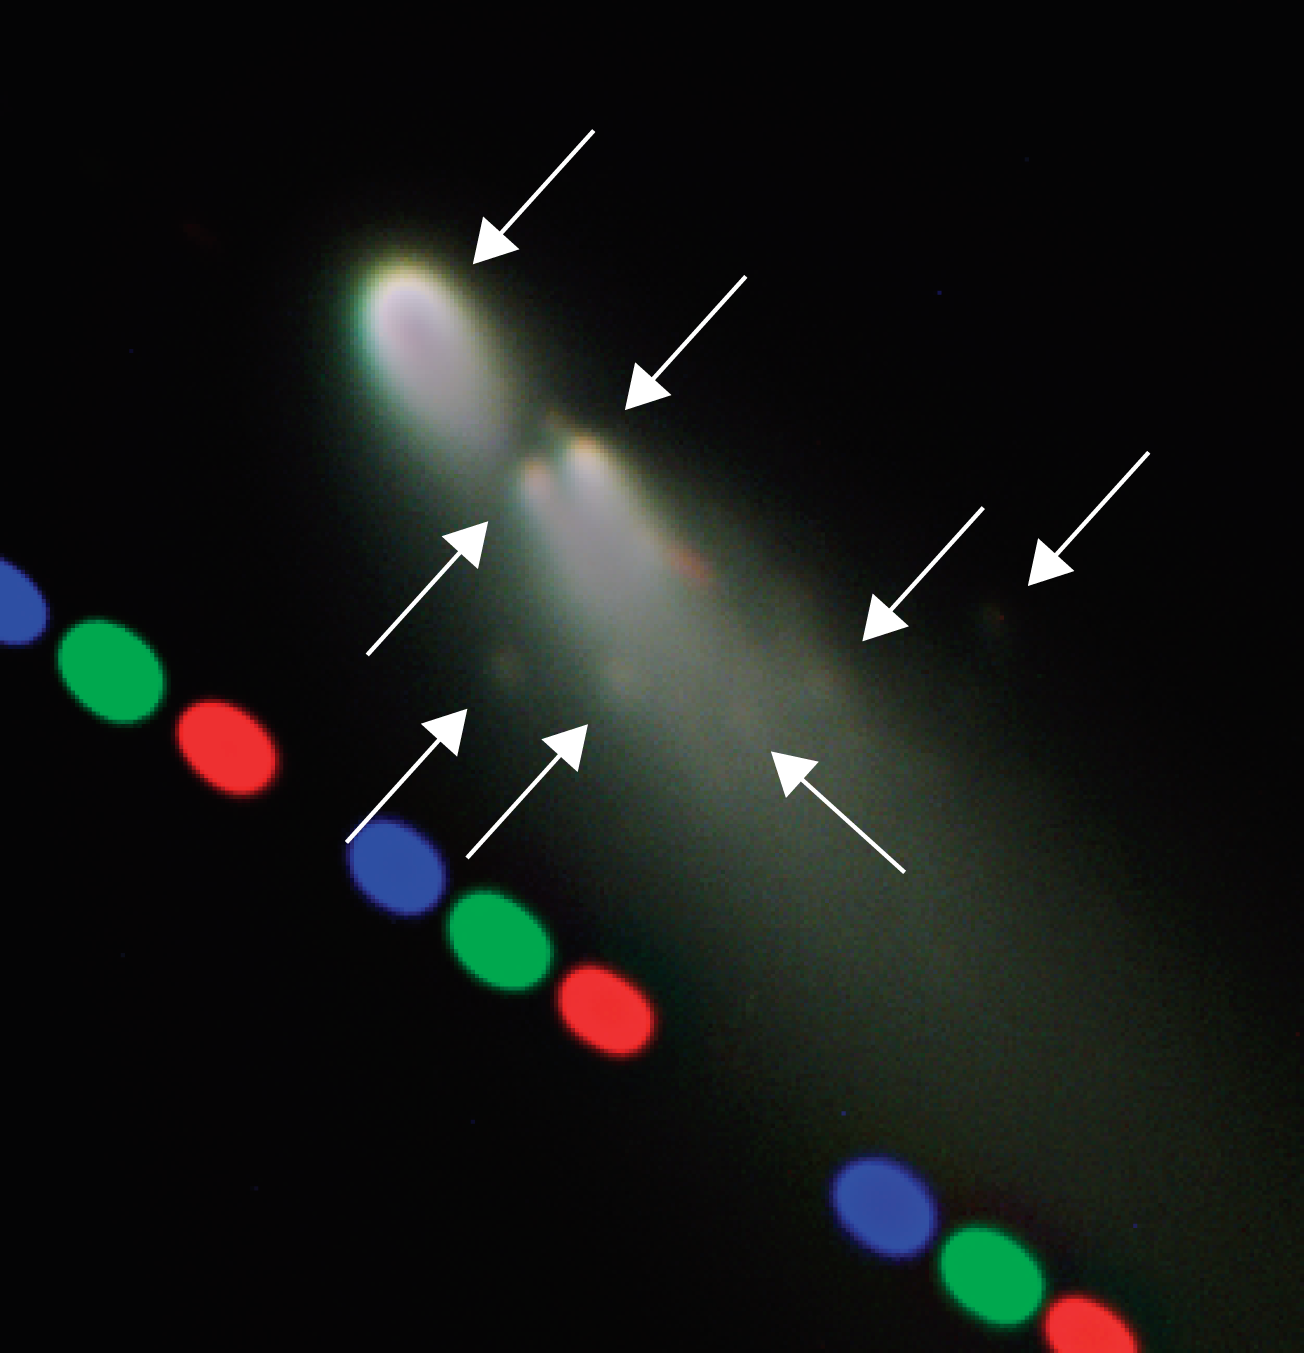

Mini-comets coming off comet SW-3

Image of Fragment B and associated mini-comets. This is a digitally-enhanced zoom-in version of ESO Press Photo eso0615 to show in a better way some of the smaller fragments. An arrow indicates the fragments that could be seen, including the main one - on top, the two just below that have just split and five others, much dimmer.

Credit: ESO